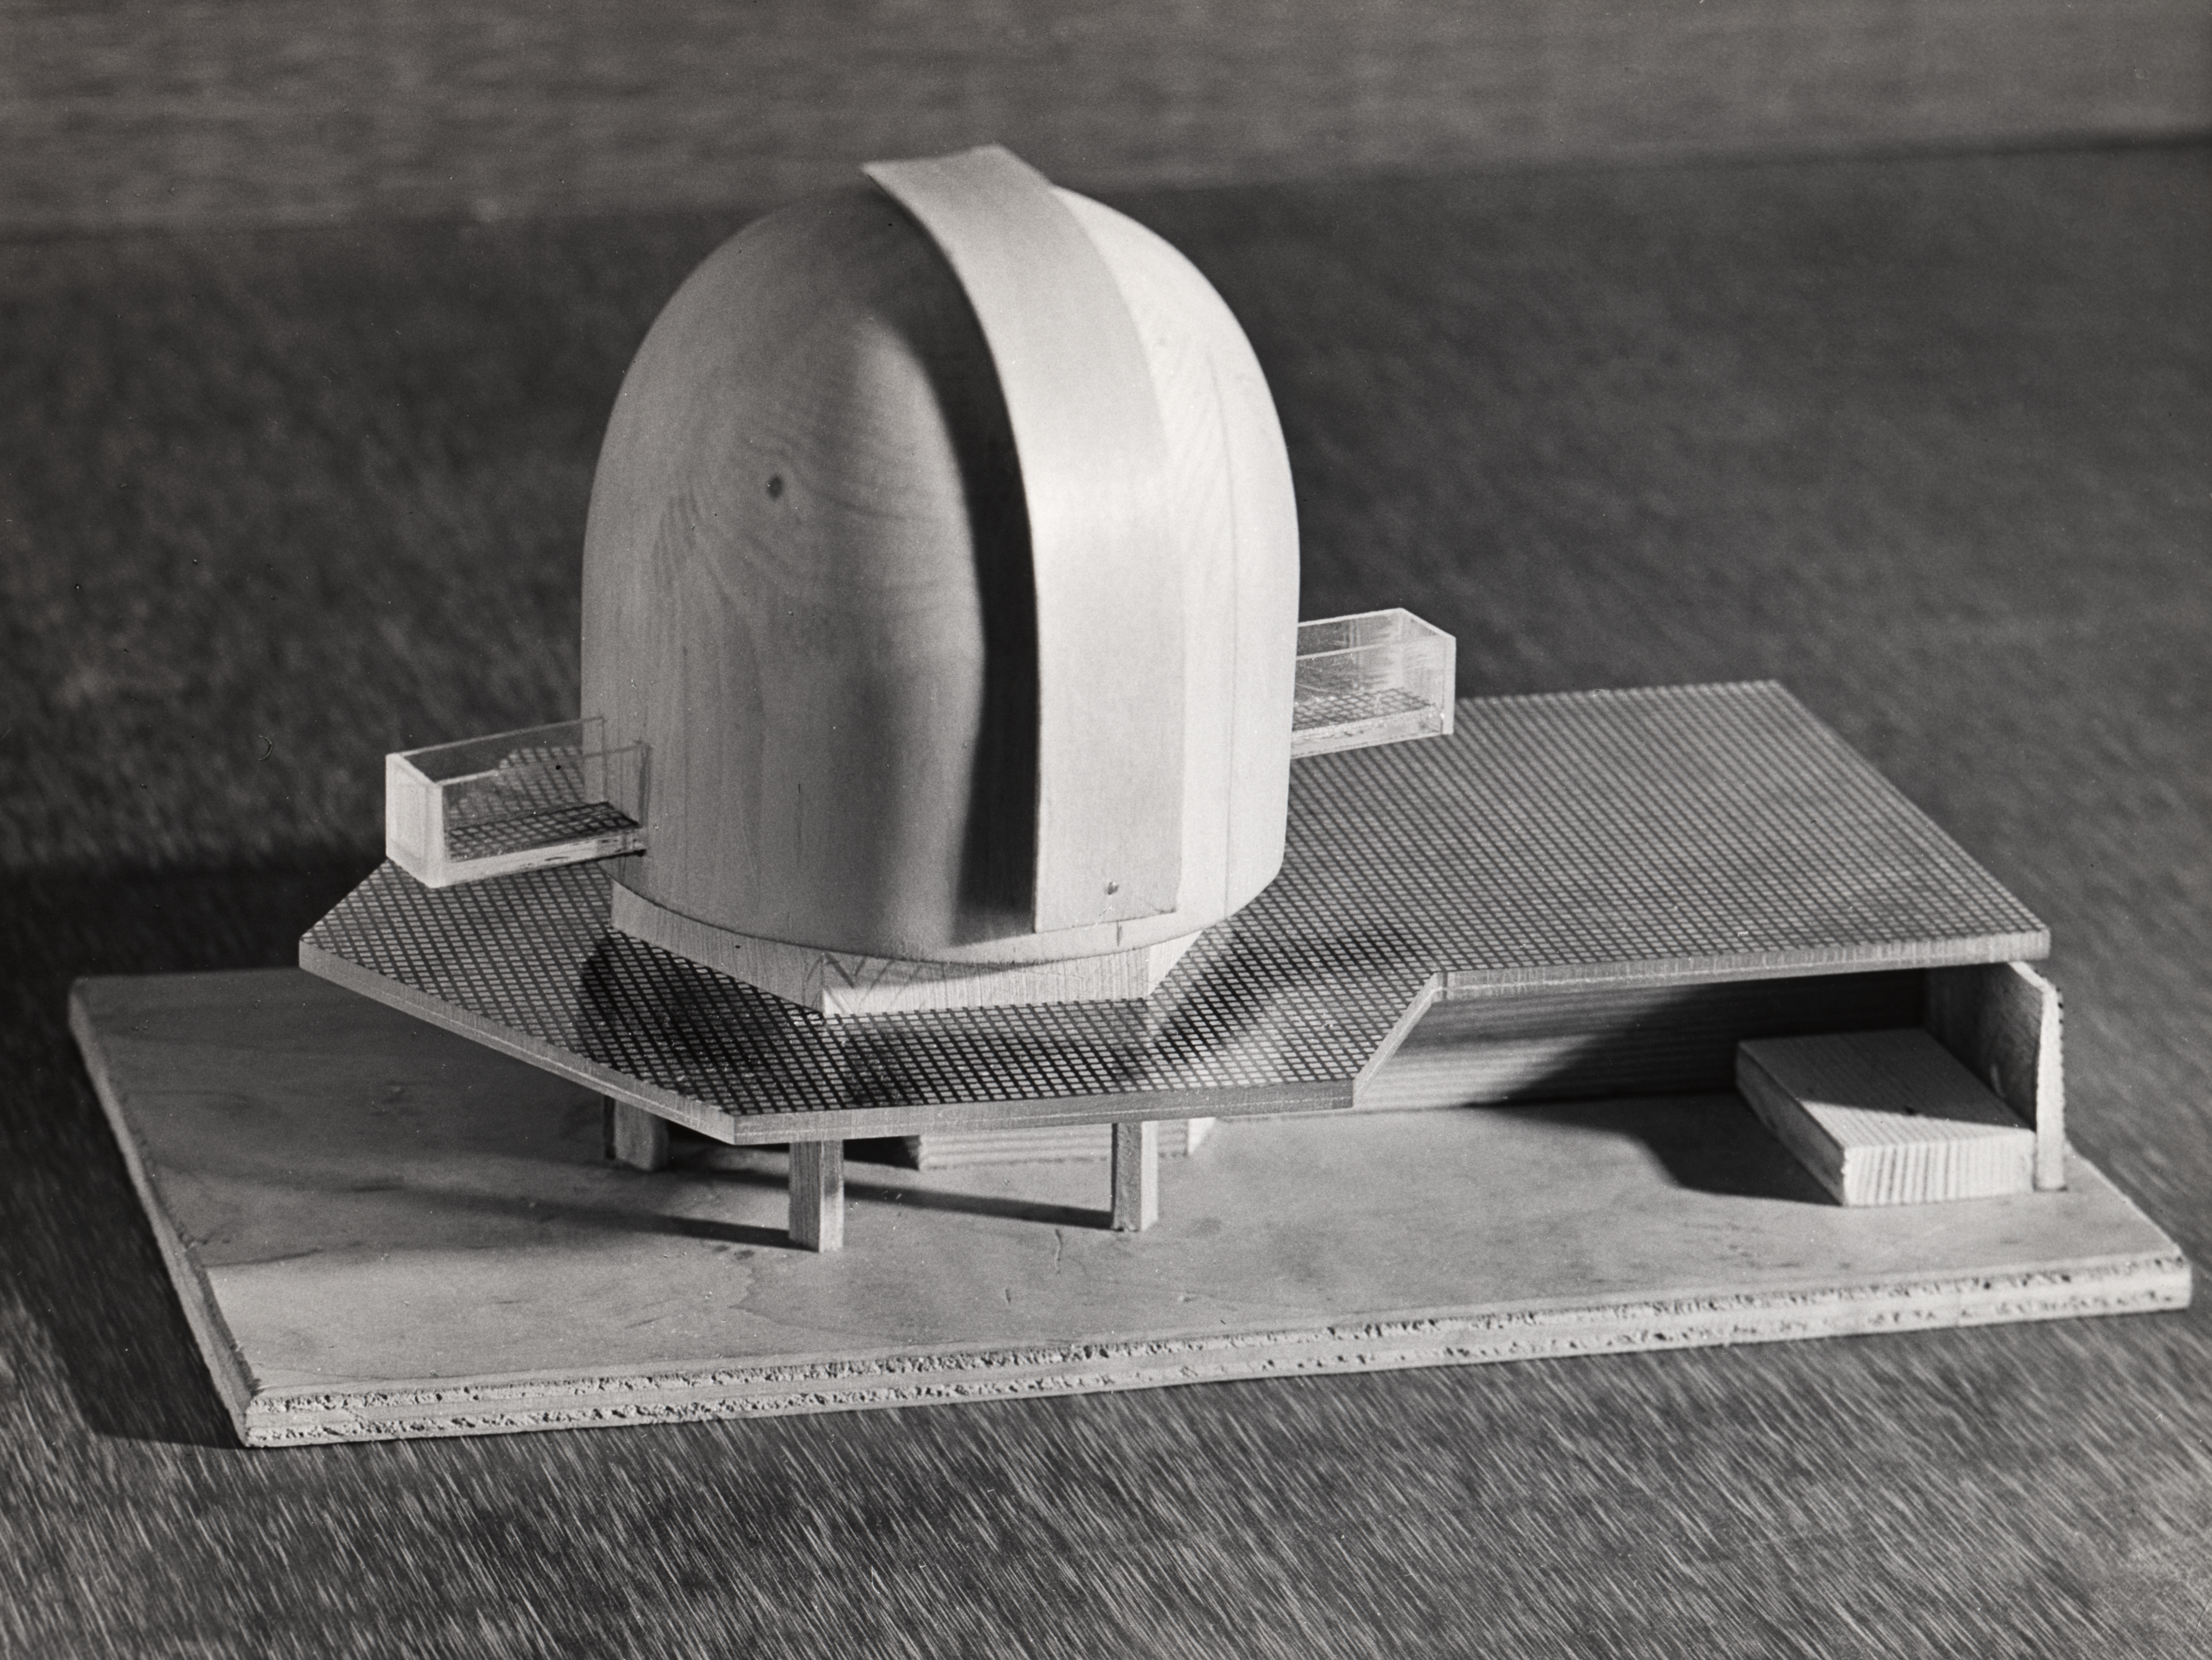

Model of the ESO 3.6-metre telescope

An architect's model of the plans for the ESO 3.6-metre telescope, produced by the architects Vlaming & Salm.

Credit: ESO/Vlaming & Salm